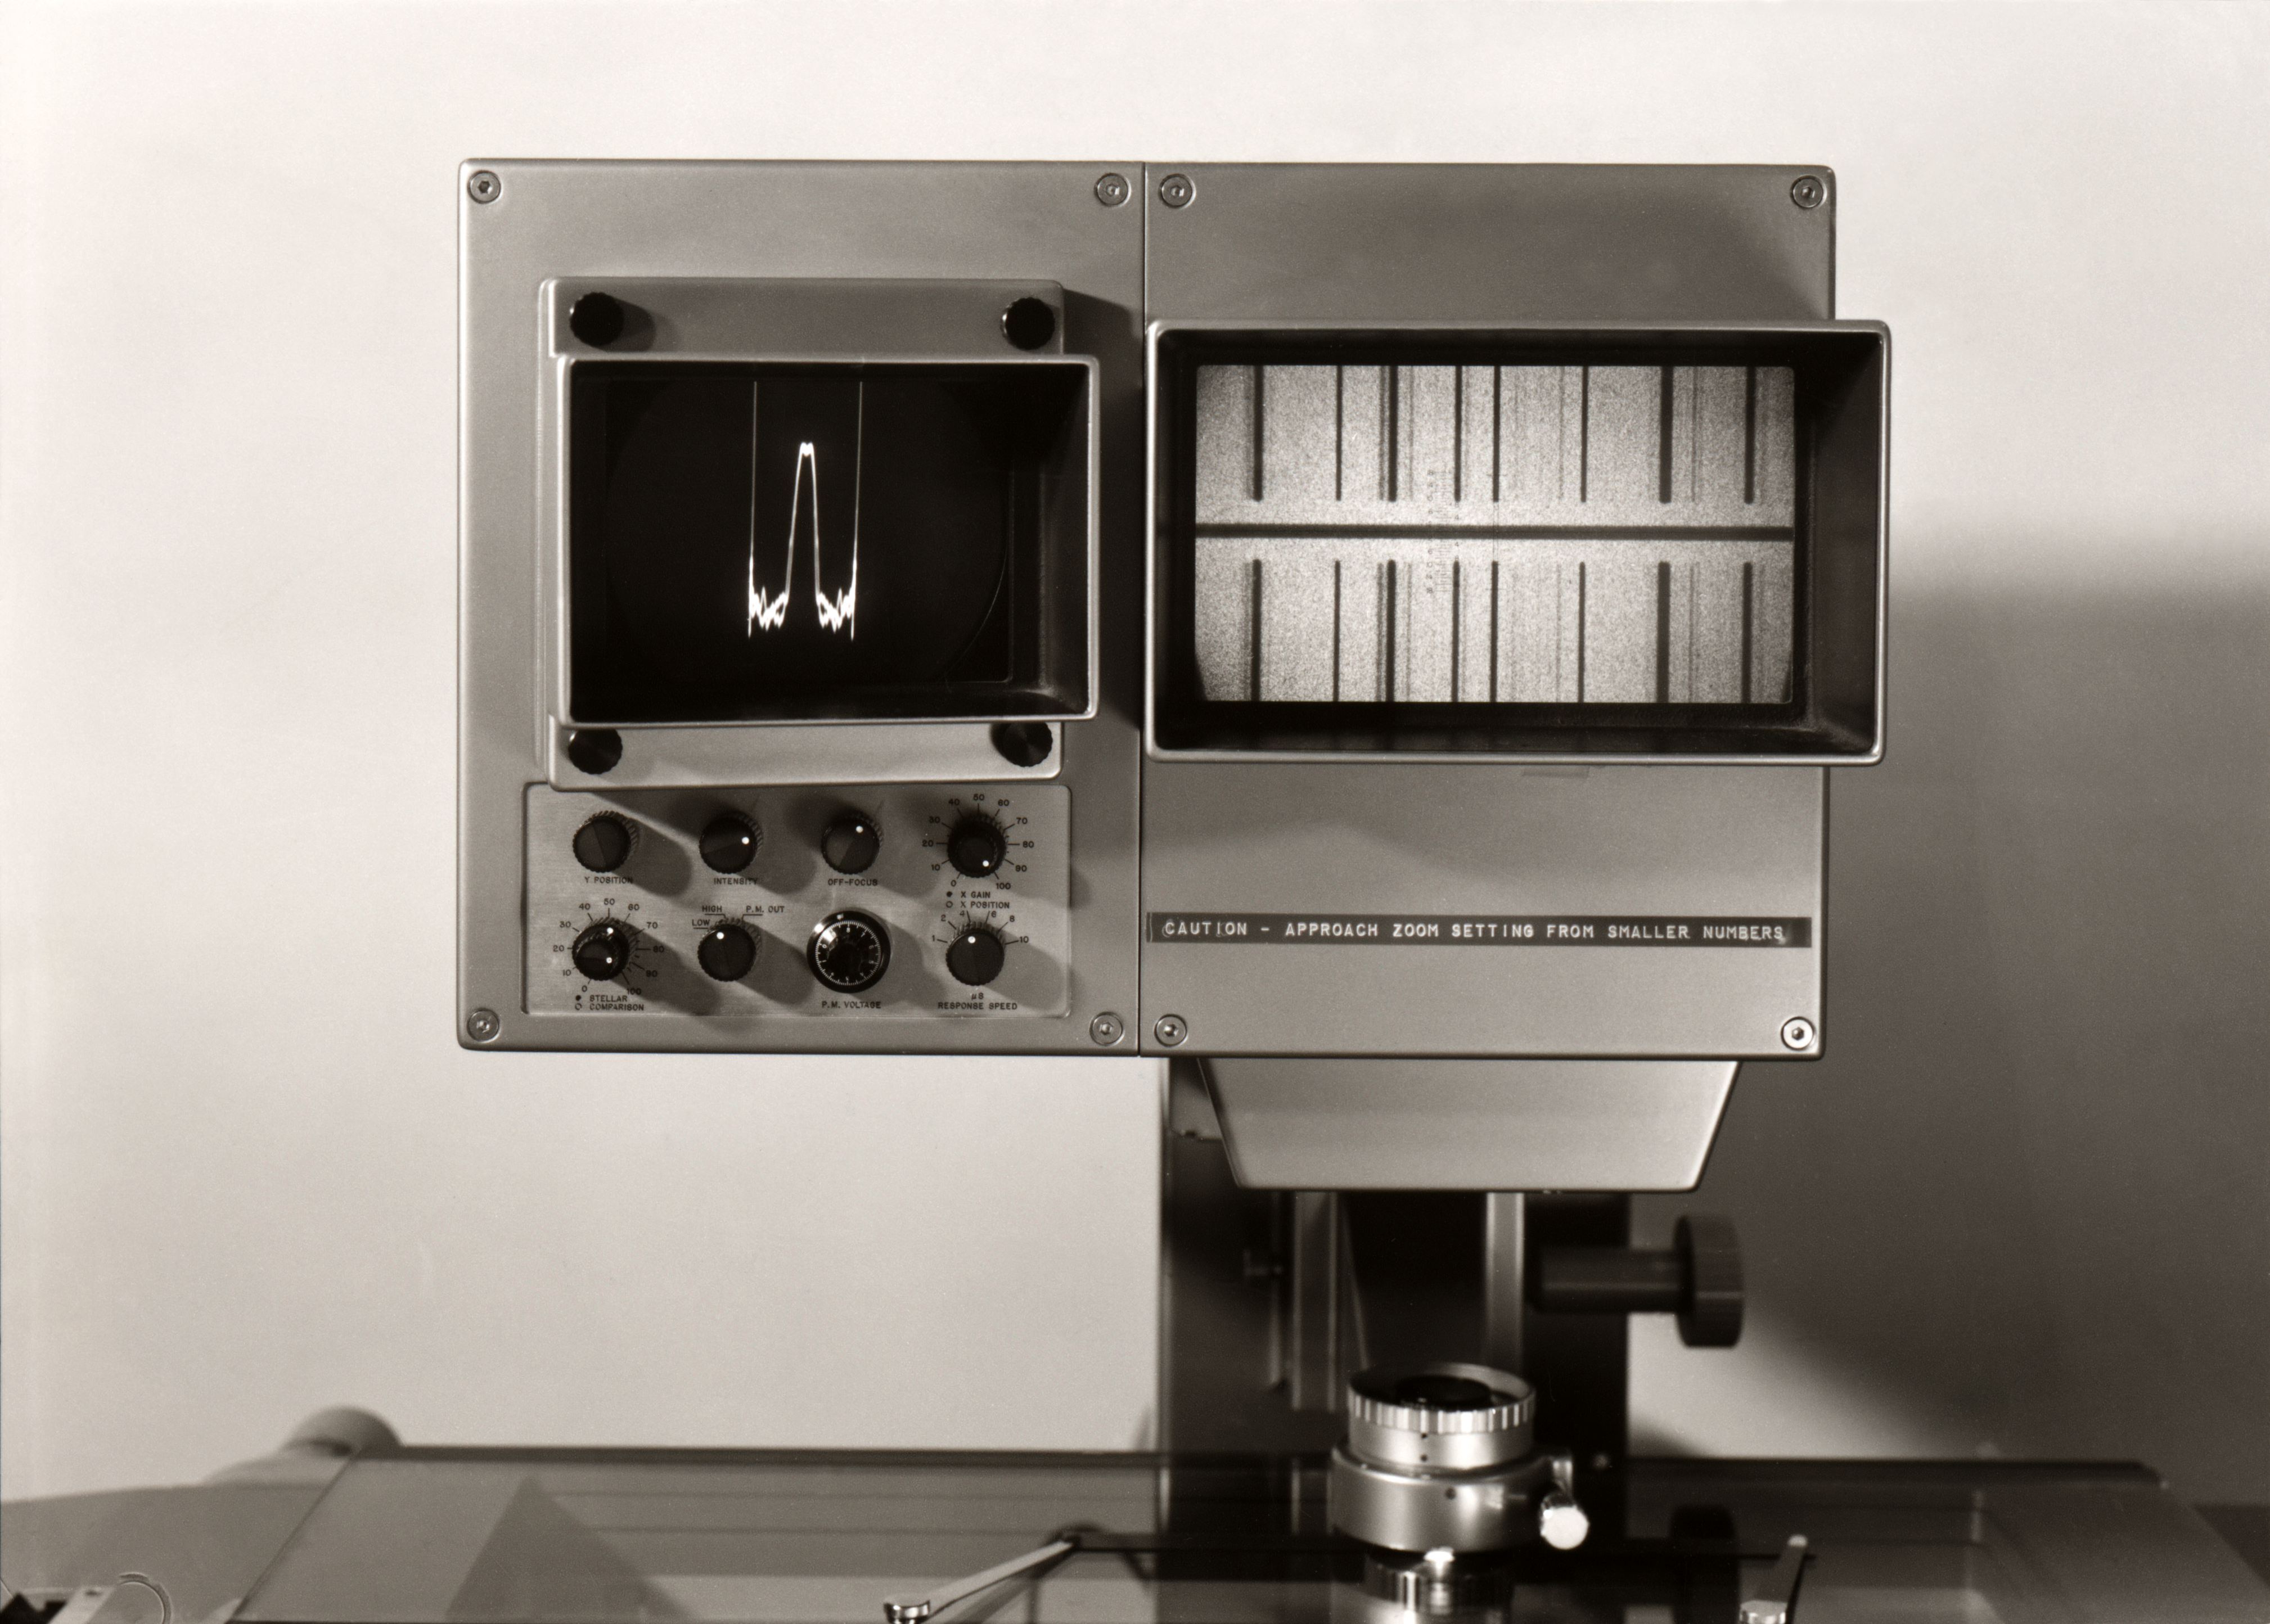

DT analysis at La Silla

DT Analysis at La Silla.

Credit: ESO